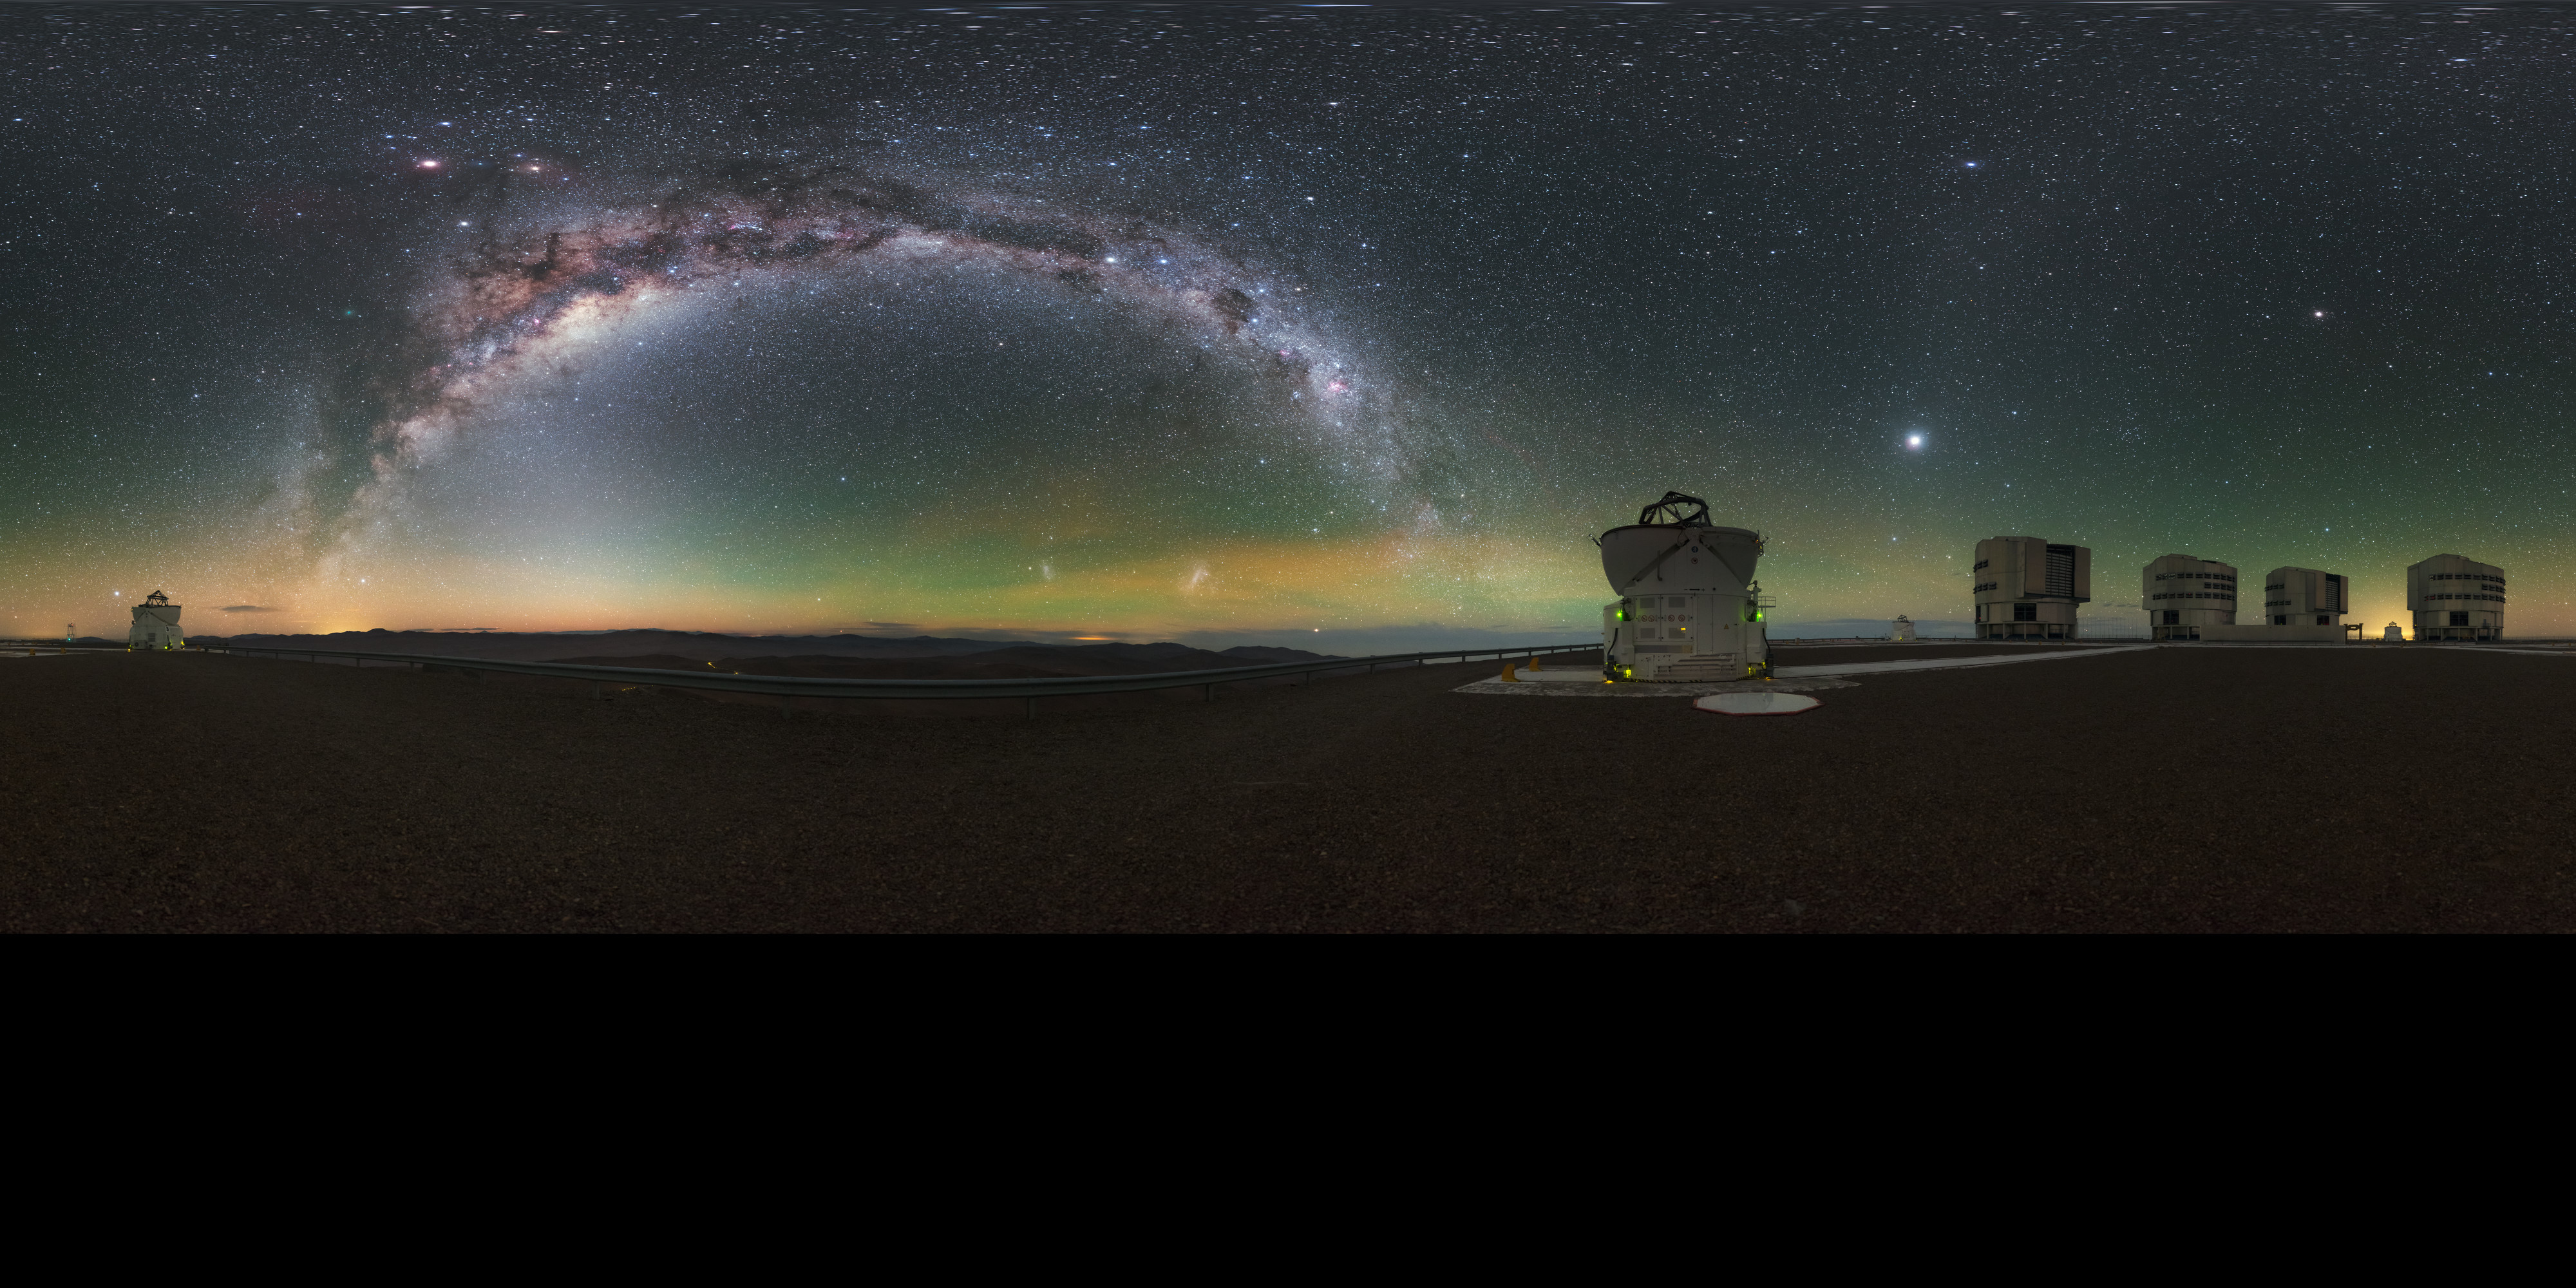

Milky Way glow at Paranal

A stunning panorama, extended to 360 x 180 degrees (with black), of all four of the Very Large Telescope (VLT) Unit Telescopes (UTs) at ESO's Paranal Observatory in Chile, as well as a couple of the smaller Auxiliary Telescopes (ATs), all framed by the arcing Milky Way. The observatory's high altitude and remoteness allow for the spectacularly clear skies seen above the facility.

Credit: ESO/P. Horálek